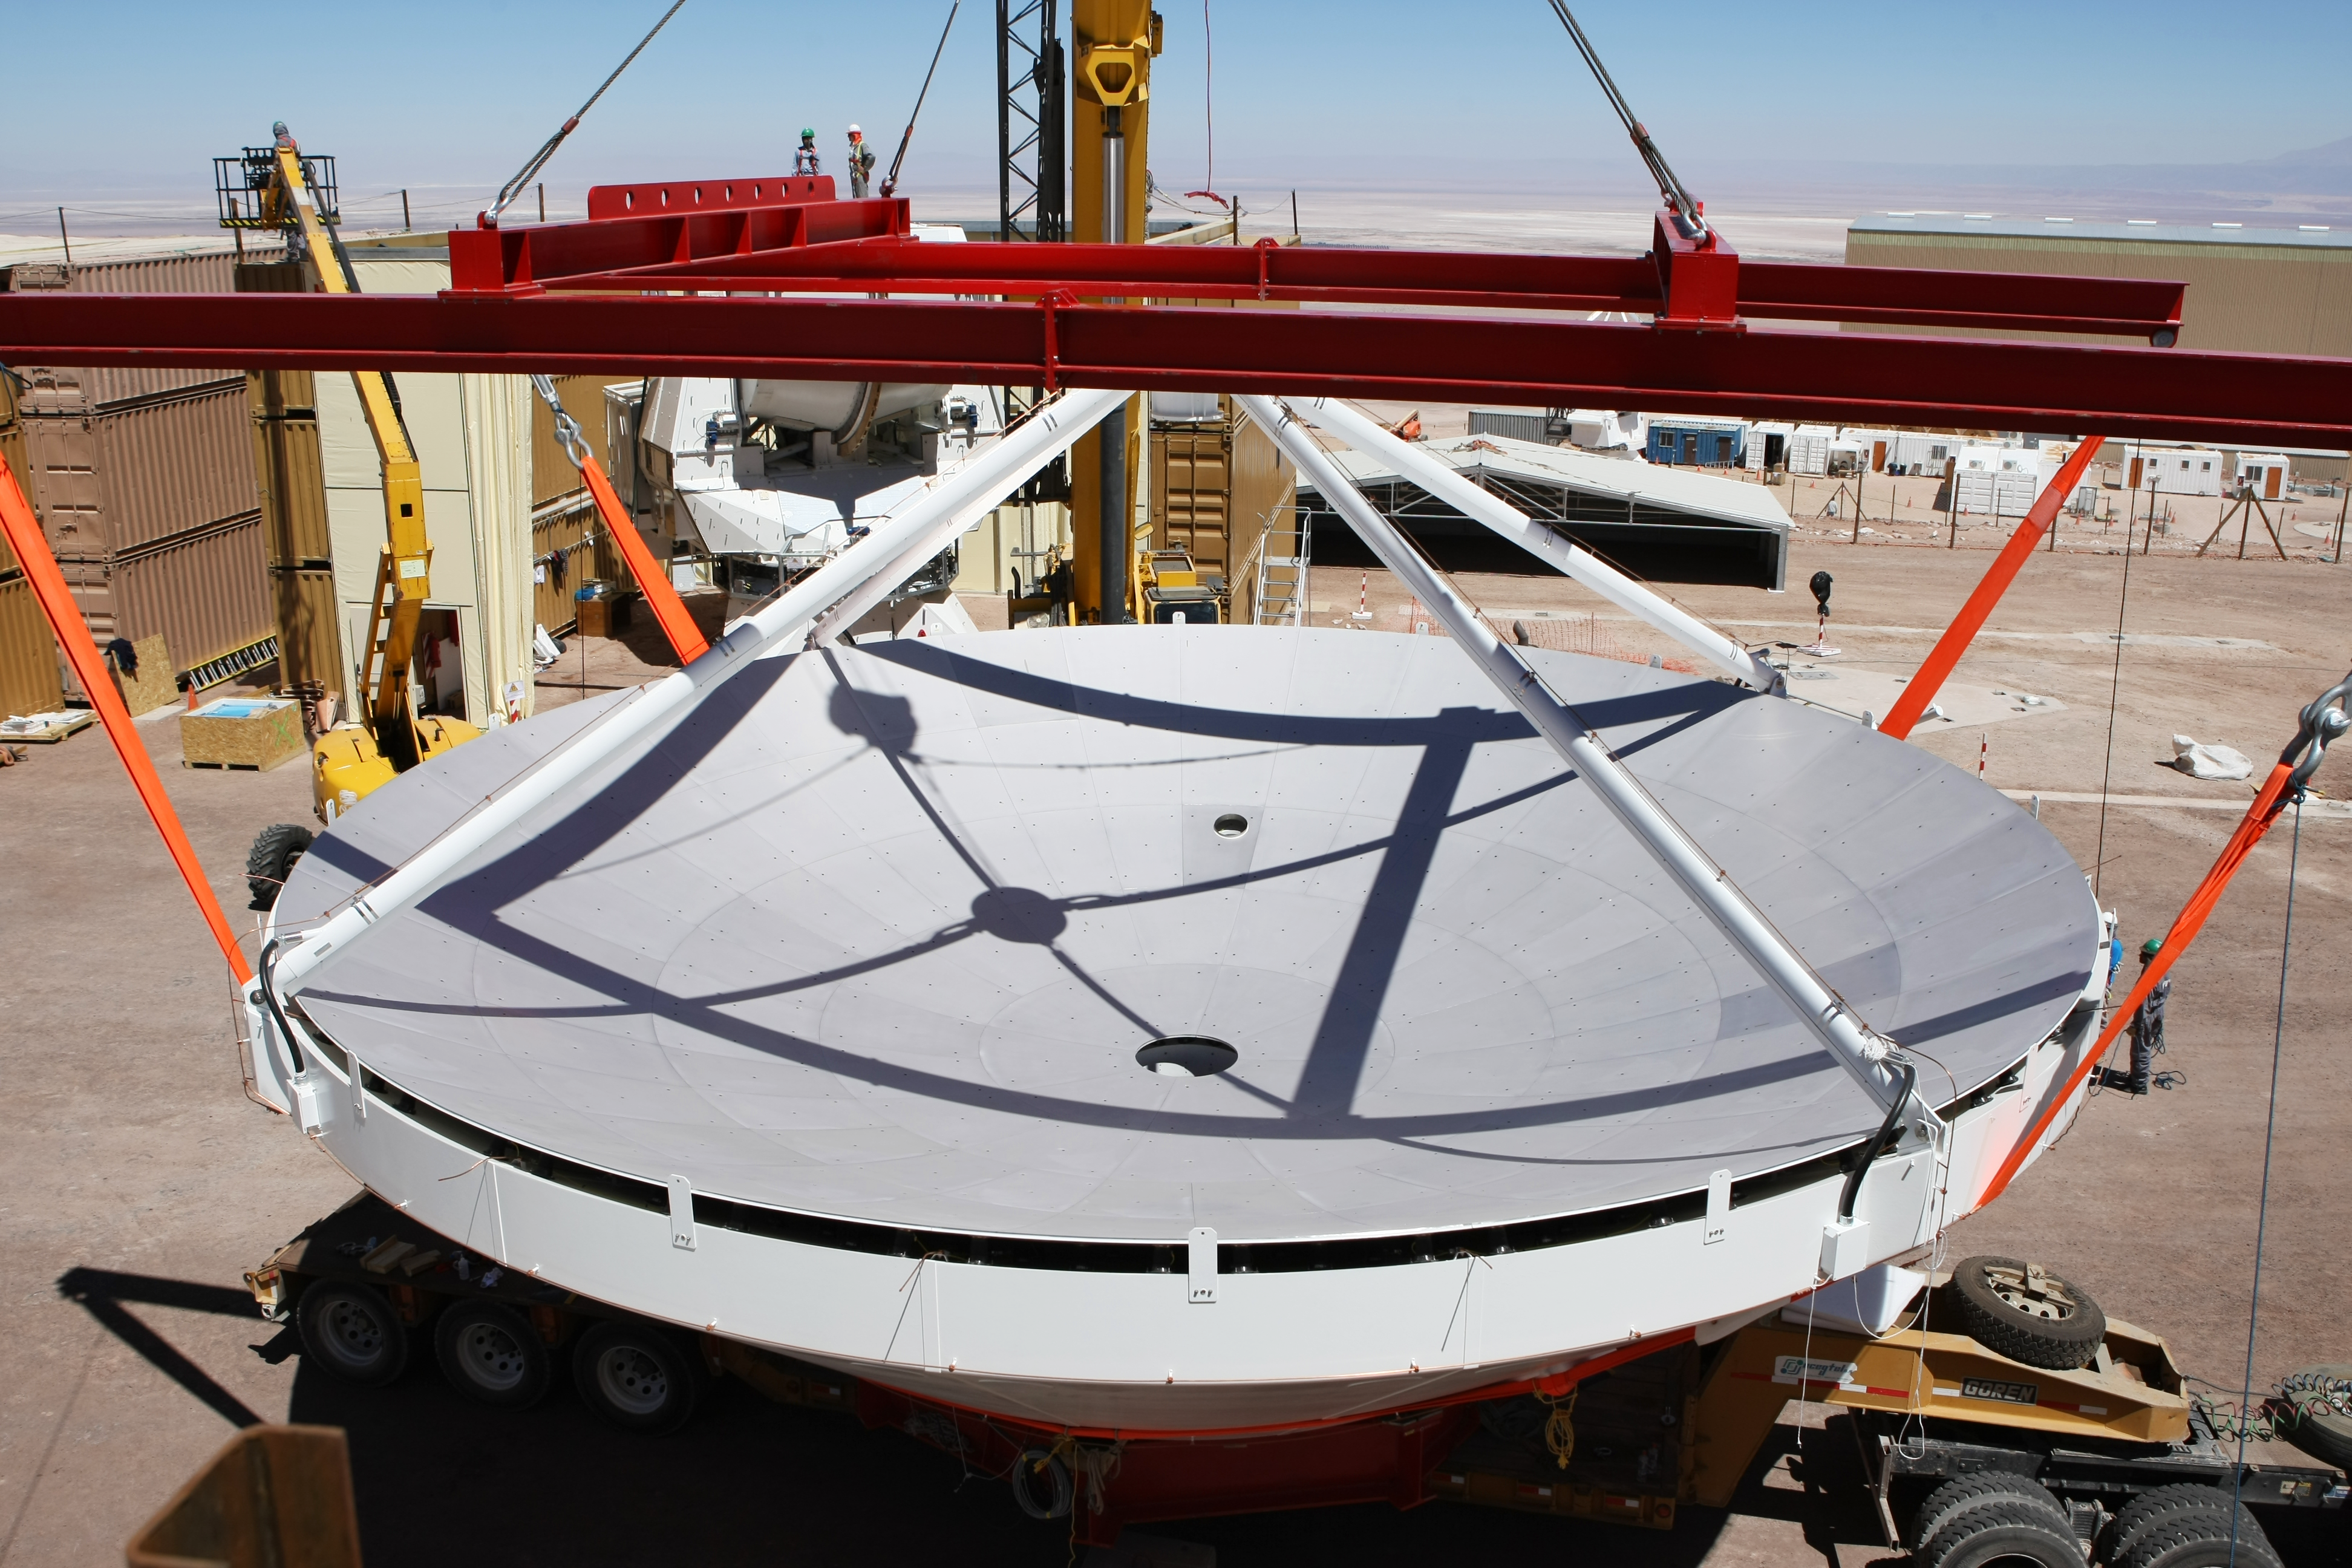

Assembly of second European ALMA antenna

Image of the assembly of the second European antenna for the Atacama Large Millimeter/submillimeter Array (ALMA). ALMA, the largest ground-based astronomy project in existence, will ultimately be comprised of a giant array of 12-m submillimetre quality antennas, with baselines of several kilometres. An additional, compact array of 7-m and 12-m antennas will complement the main array. ALMA will be based on the Chajnantor plain of the Chilean Andes, 5000 m above sea level. Construction on ALMA started in 2003 and will be completed in 2012. The ALMA project is an international collaboration between Europe, East Asia and North America in cooperation with the Republic of Chile.

Credit: ALMA (ESO/NAOJ/NRAO)